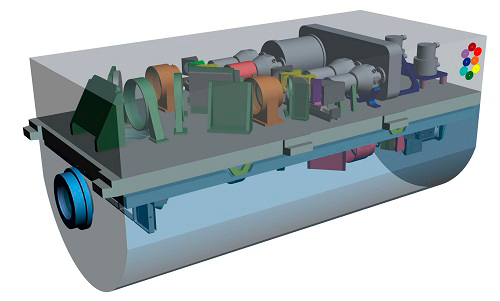

OCTOCAM Looks Toward a New Era of Discovery

OCTOCAM's visible optical bench. The visible section is kept at about the temperature of the outside telescope environment.

Credit: NOIRLab